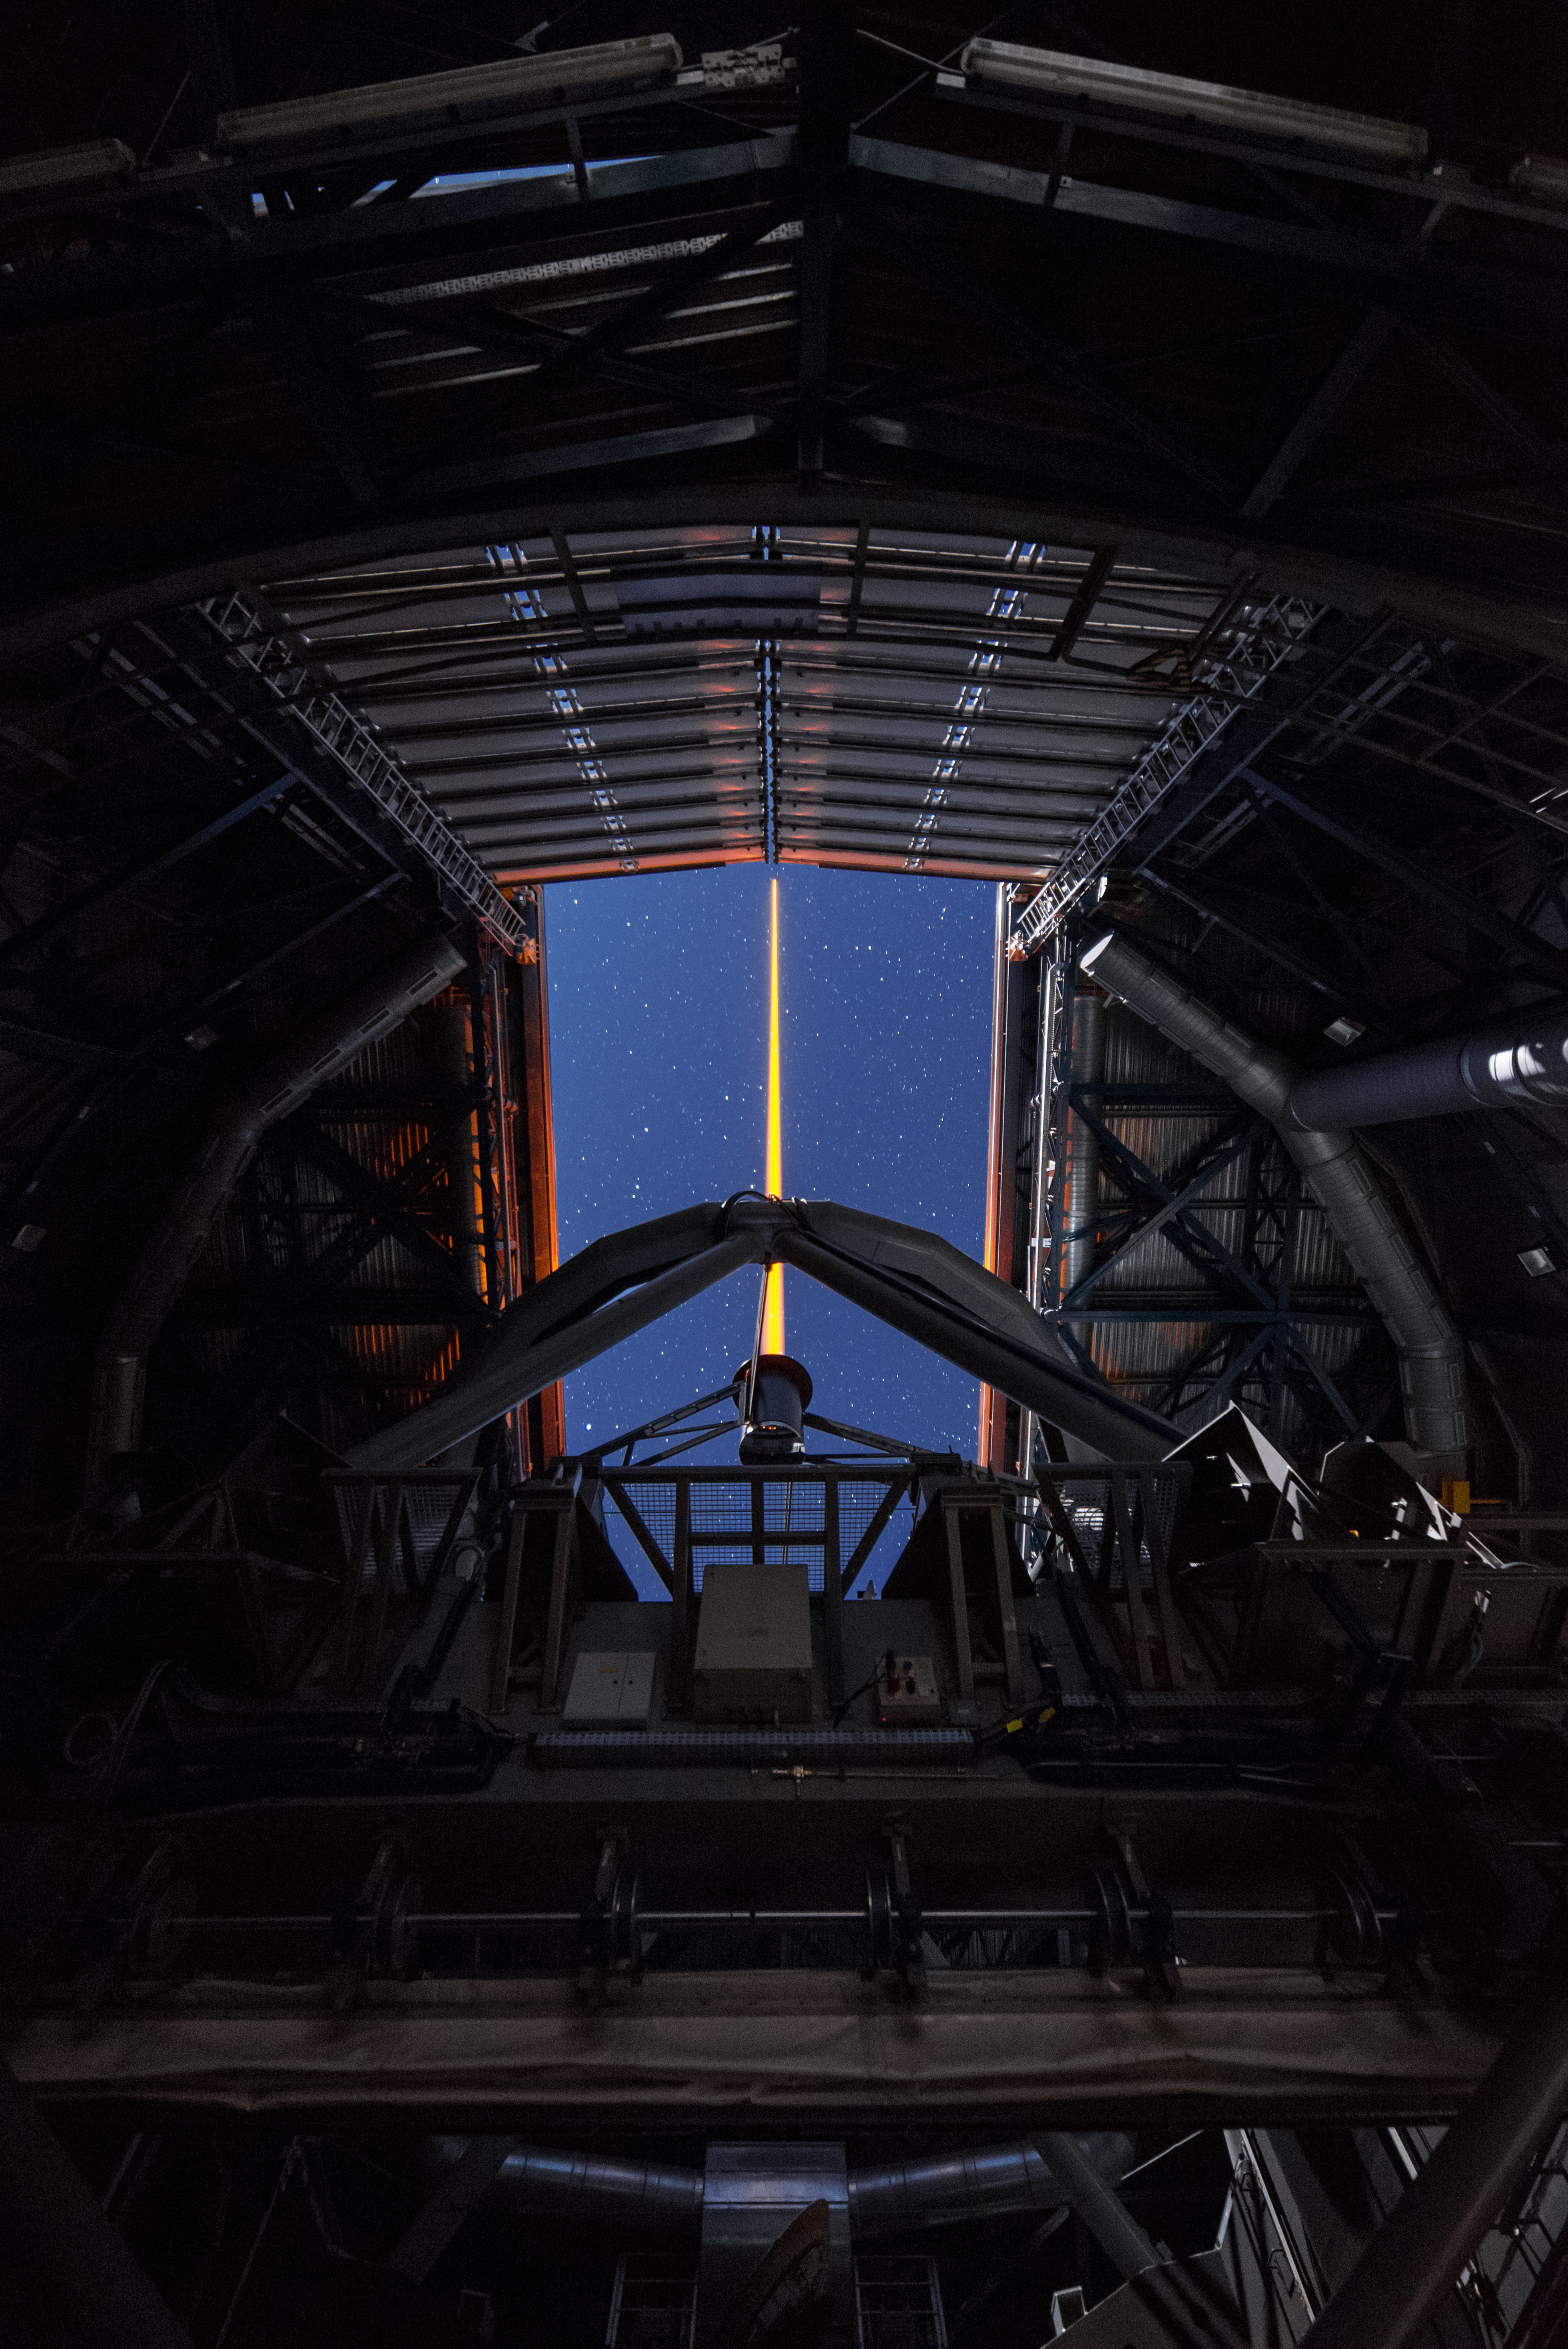

Shooting at the sky

A Unit Telescope of the VLT is shooting its laser in the night sky to create an artificial star, which helps correcting the turbulences in the atmosphere that degrade the quality of astronomical images.

Credit: G. Brammer/ESO